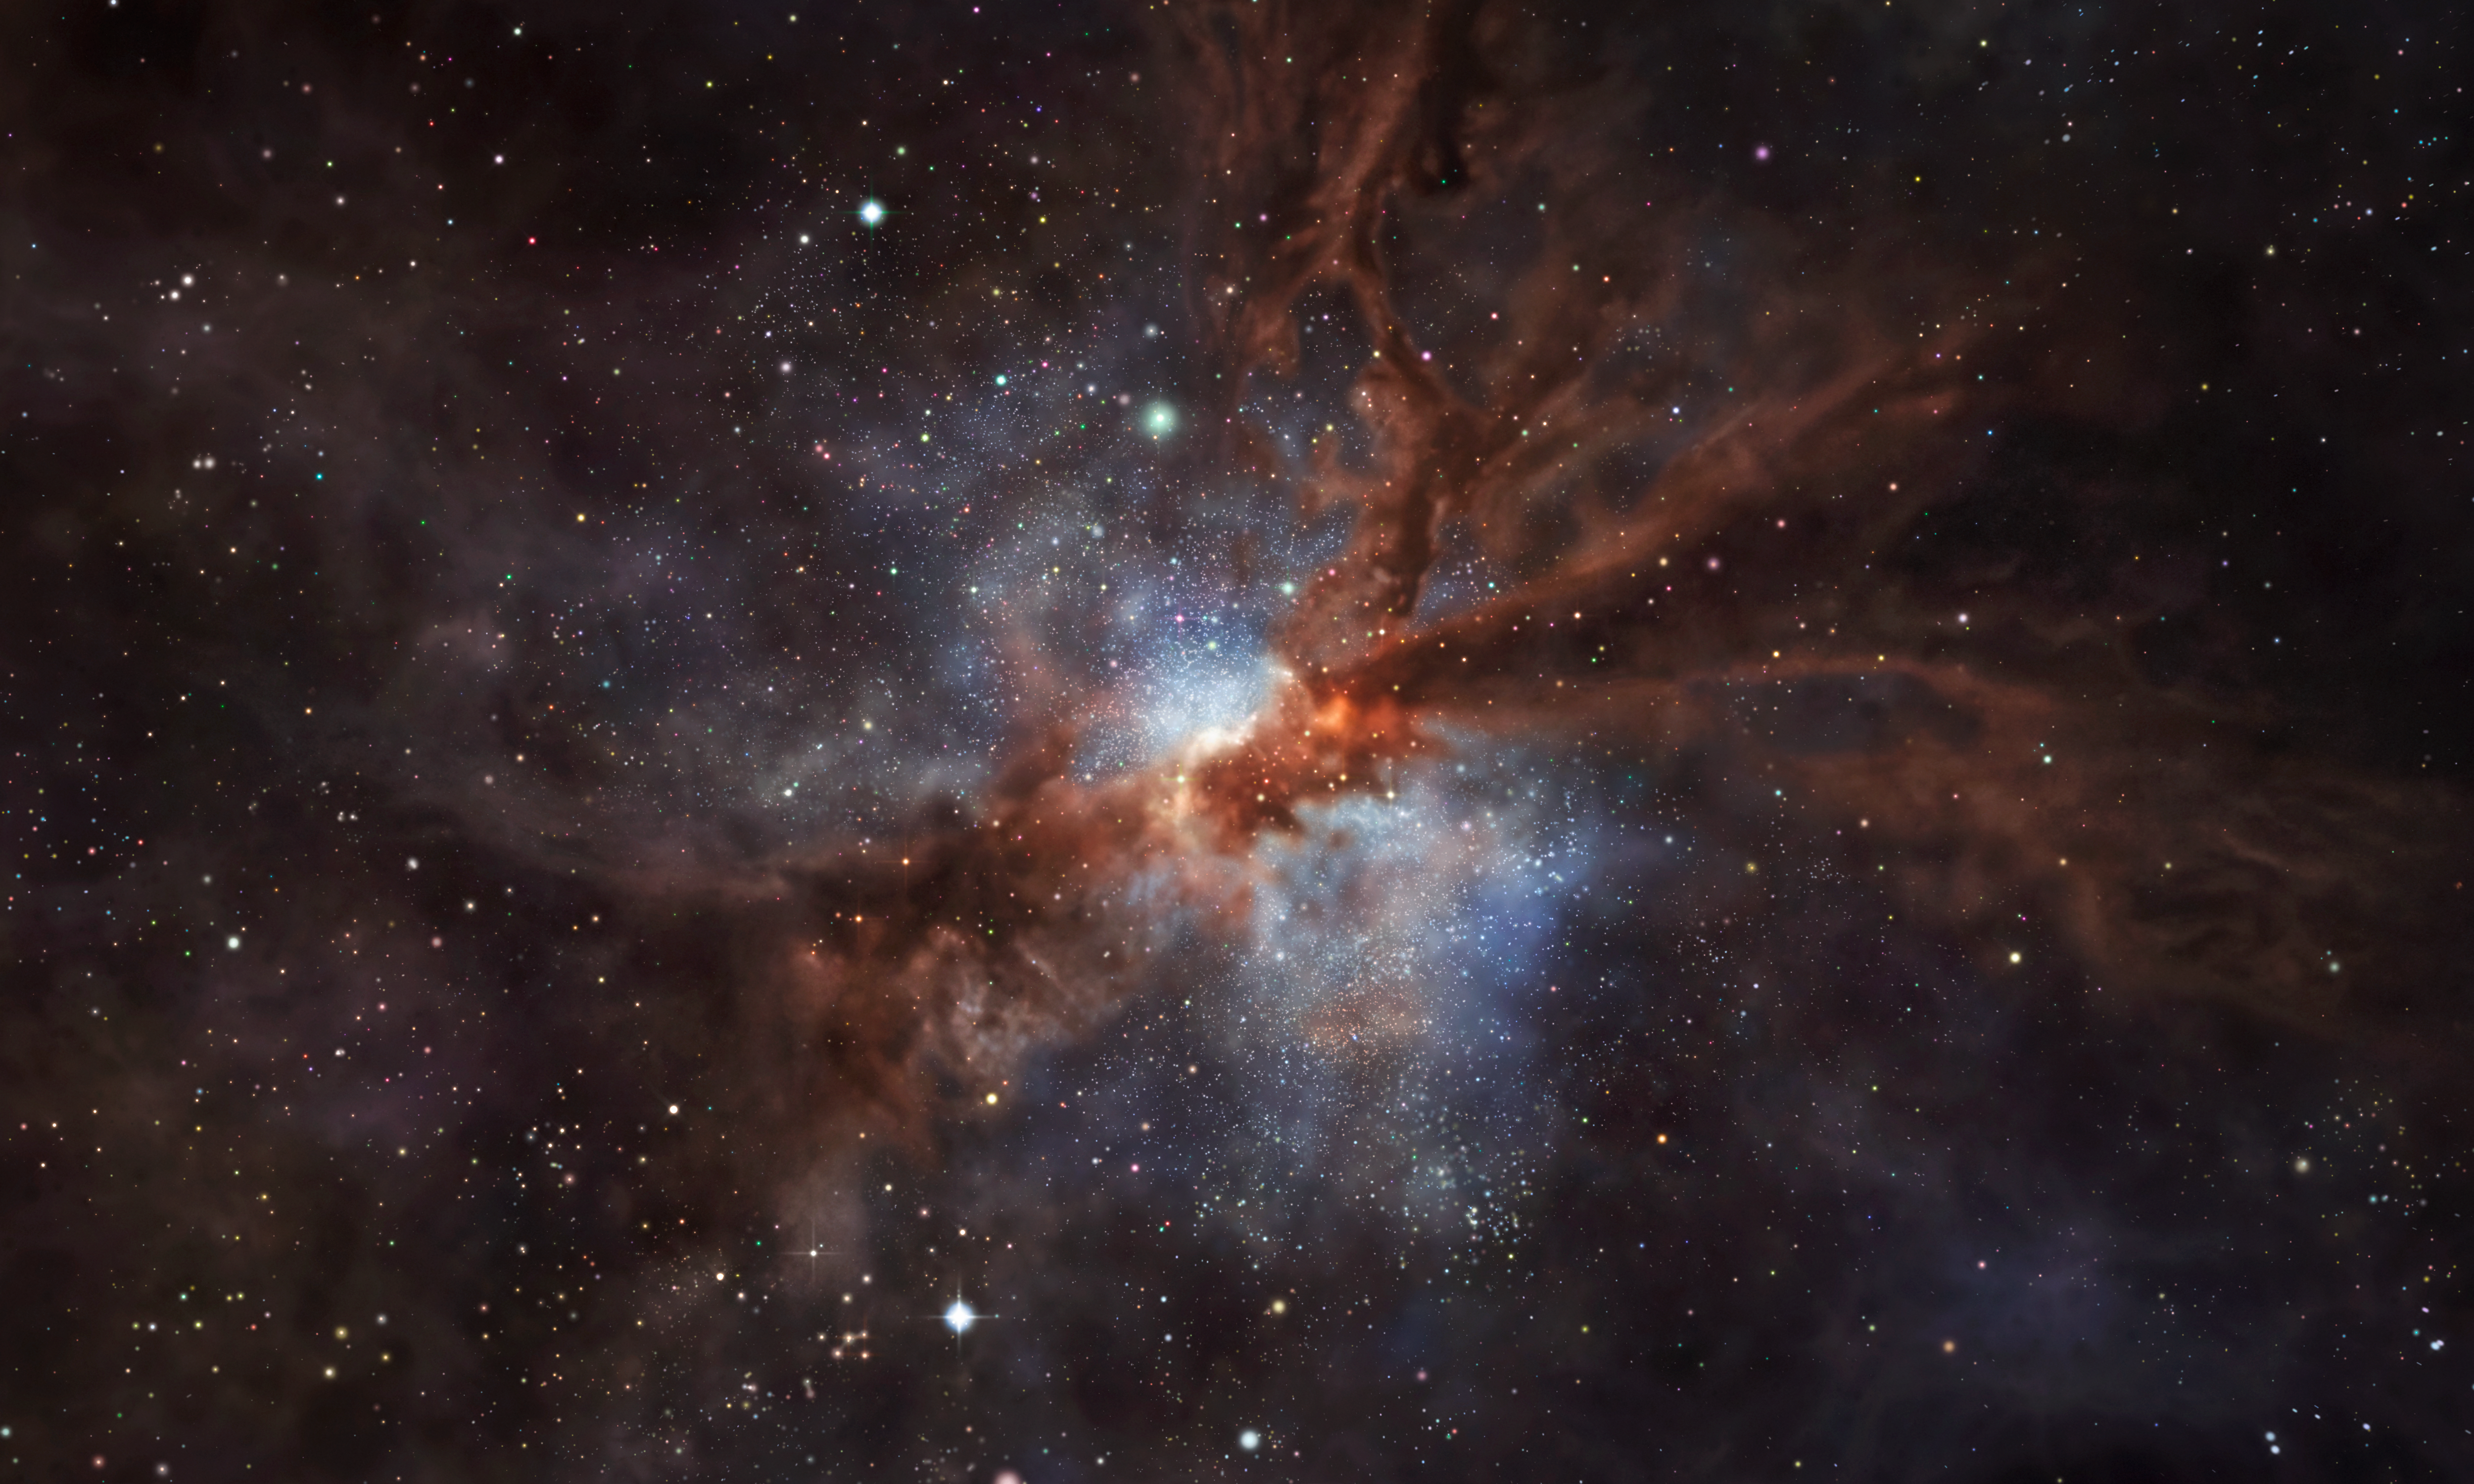

Artist’s impression of the galaxy NGP–190387

This artist’s impression shows NGP–190387, a star-forming, dusty galaxy that is so far away its light has taken over 12 billion years to reach us.

ALMA observations have revealed the presence of fluorine in the gas clouds of NGP–190387. To date, this is the most distant detection of the element in a star-forming galaxy, one that we see as it was only 1.4 billion years after the Big Bang — about 10% of the current age of the Universe. The discovery sheds a new light on how stars forge fluorine, suggesting short-lived stars known as Wolf–Rayet are its most likely birthplace.

Credit: ESO/M. Kornmesser